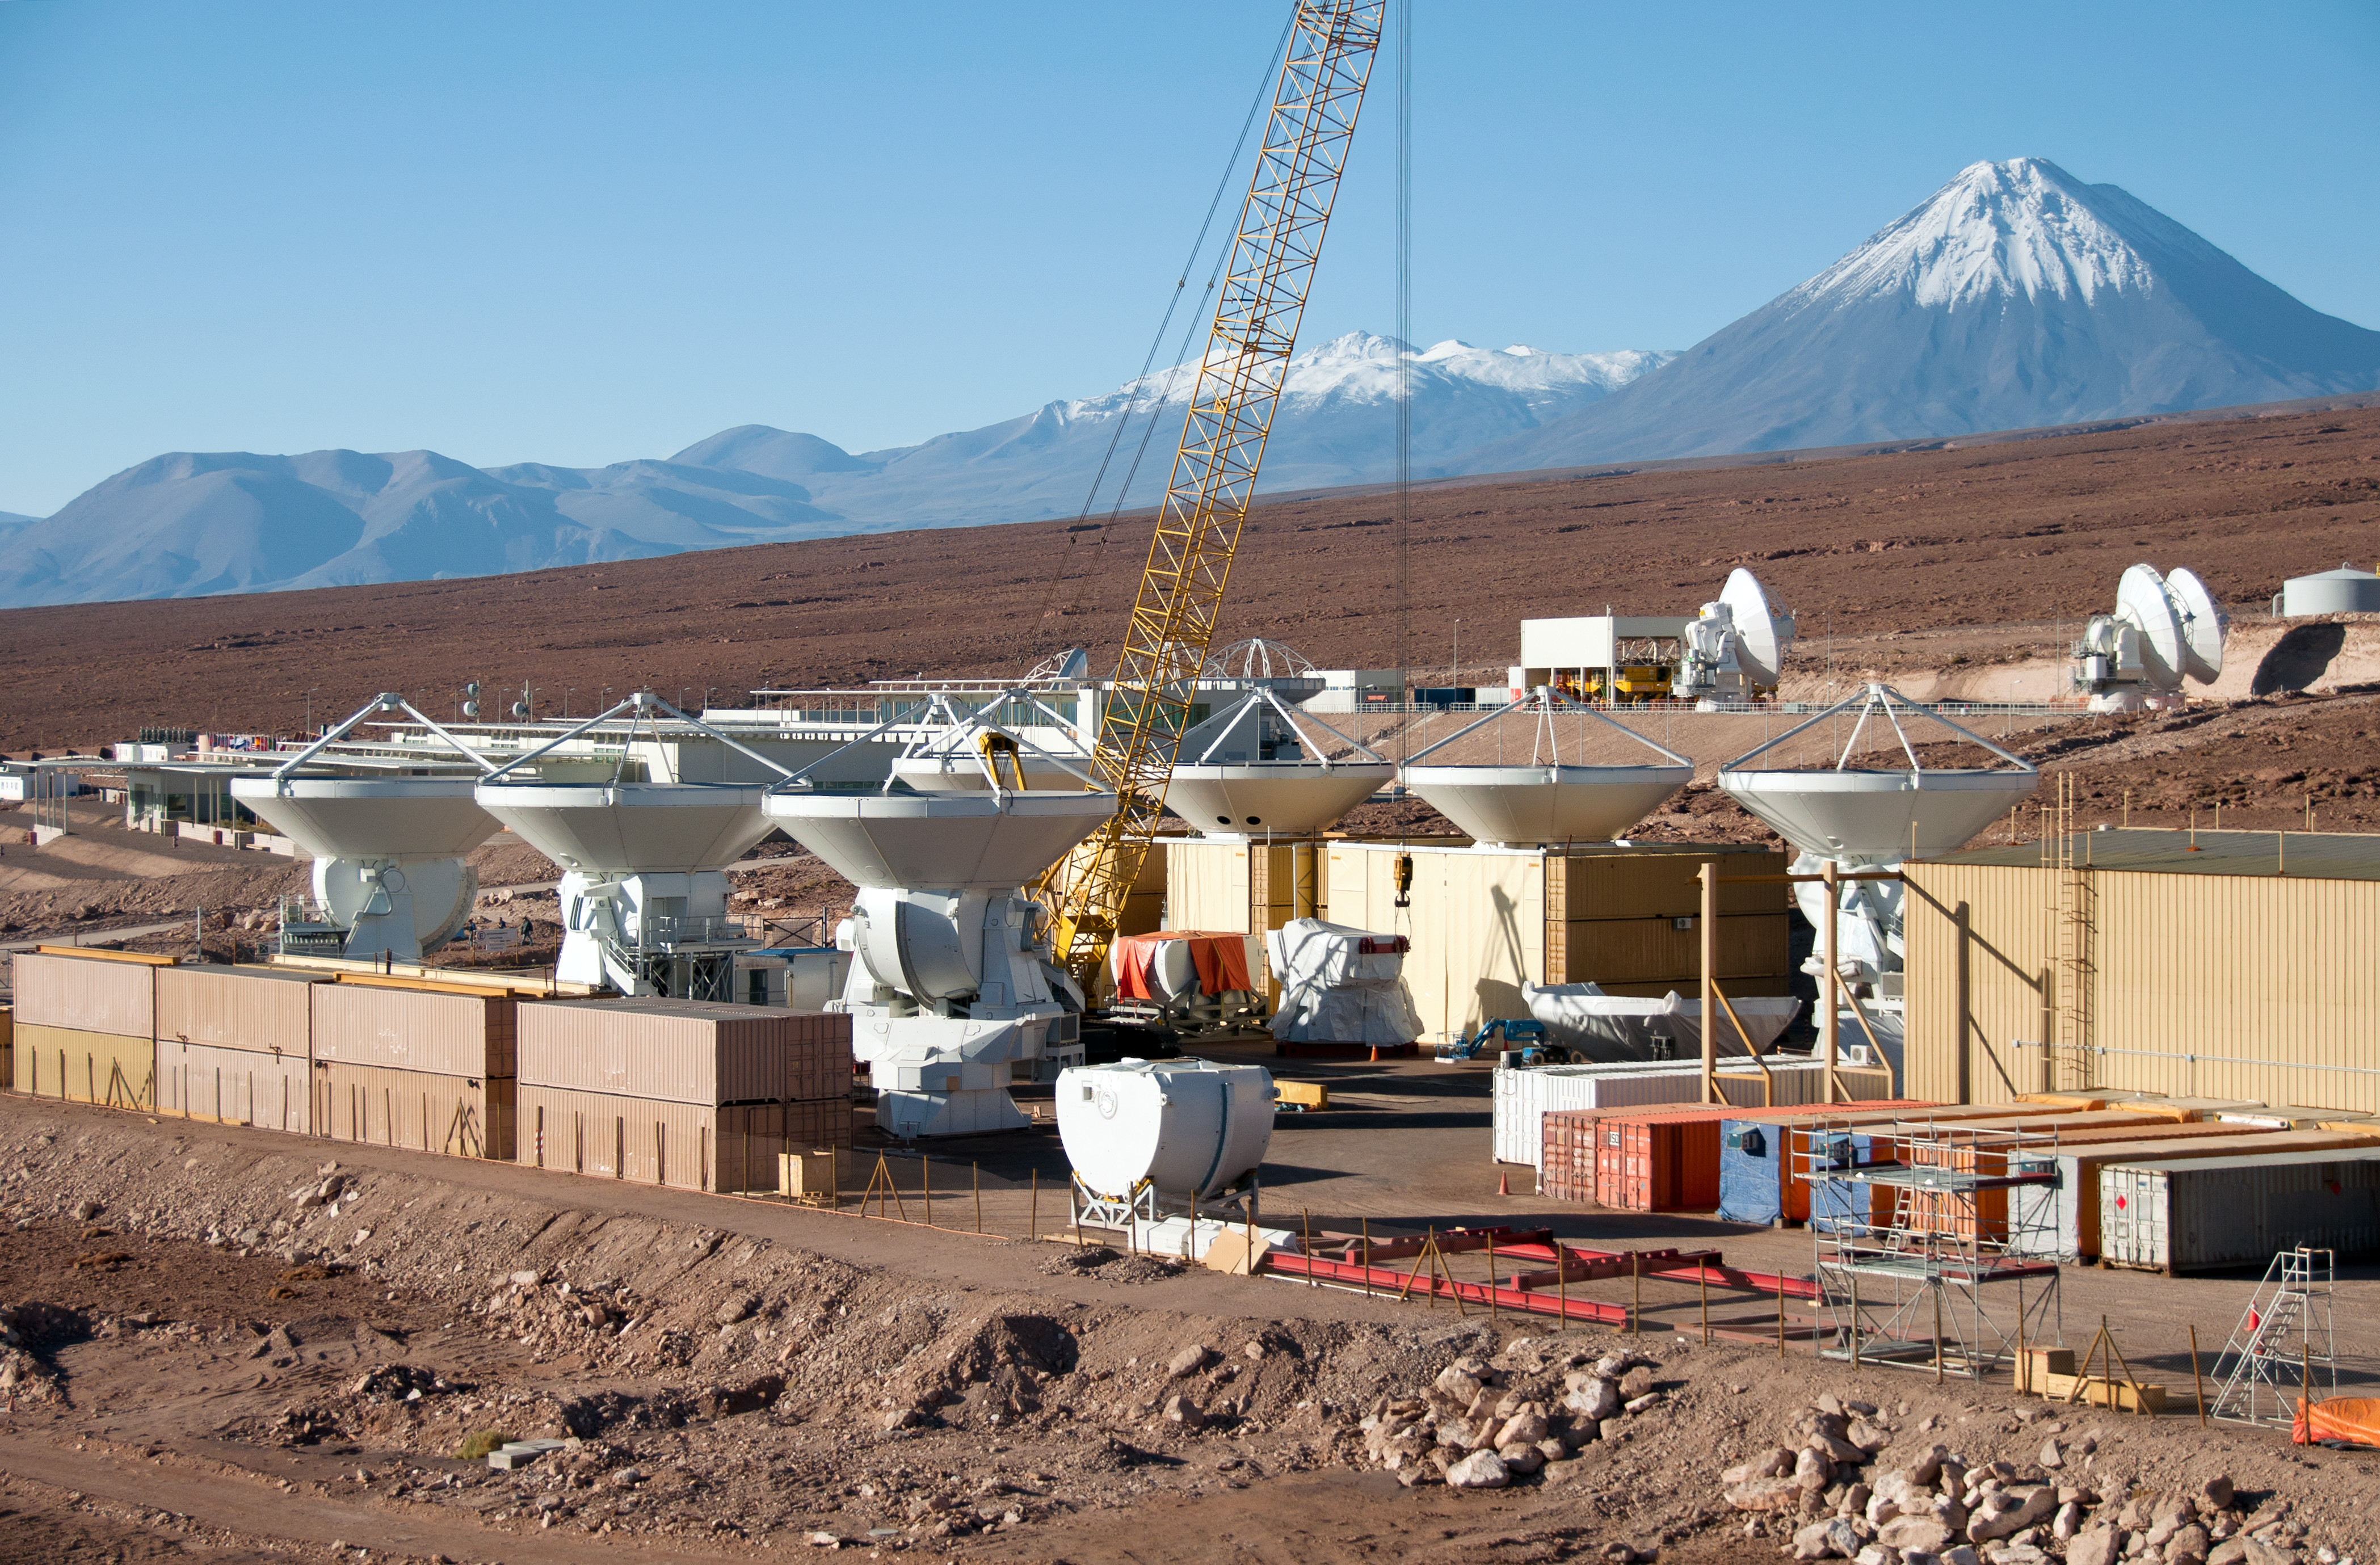

This is a helicopter view of ALMA Operations Support Facility

This is a helicopter view of ALMA Operations Support Facility (OSF) site. In the foreground is the AEM Consortium’s [1] facility where the European antennas are assembled and tested. Seven of the 25 European antennas can be seen, pointing towards the sky.

Credit: ESO